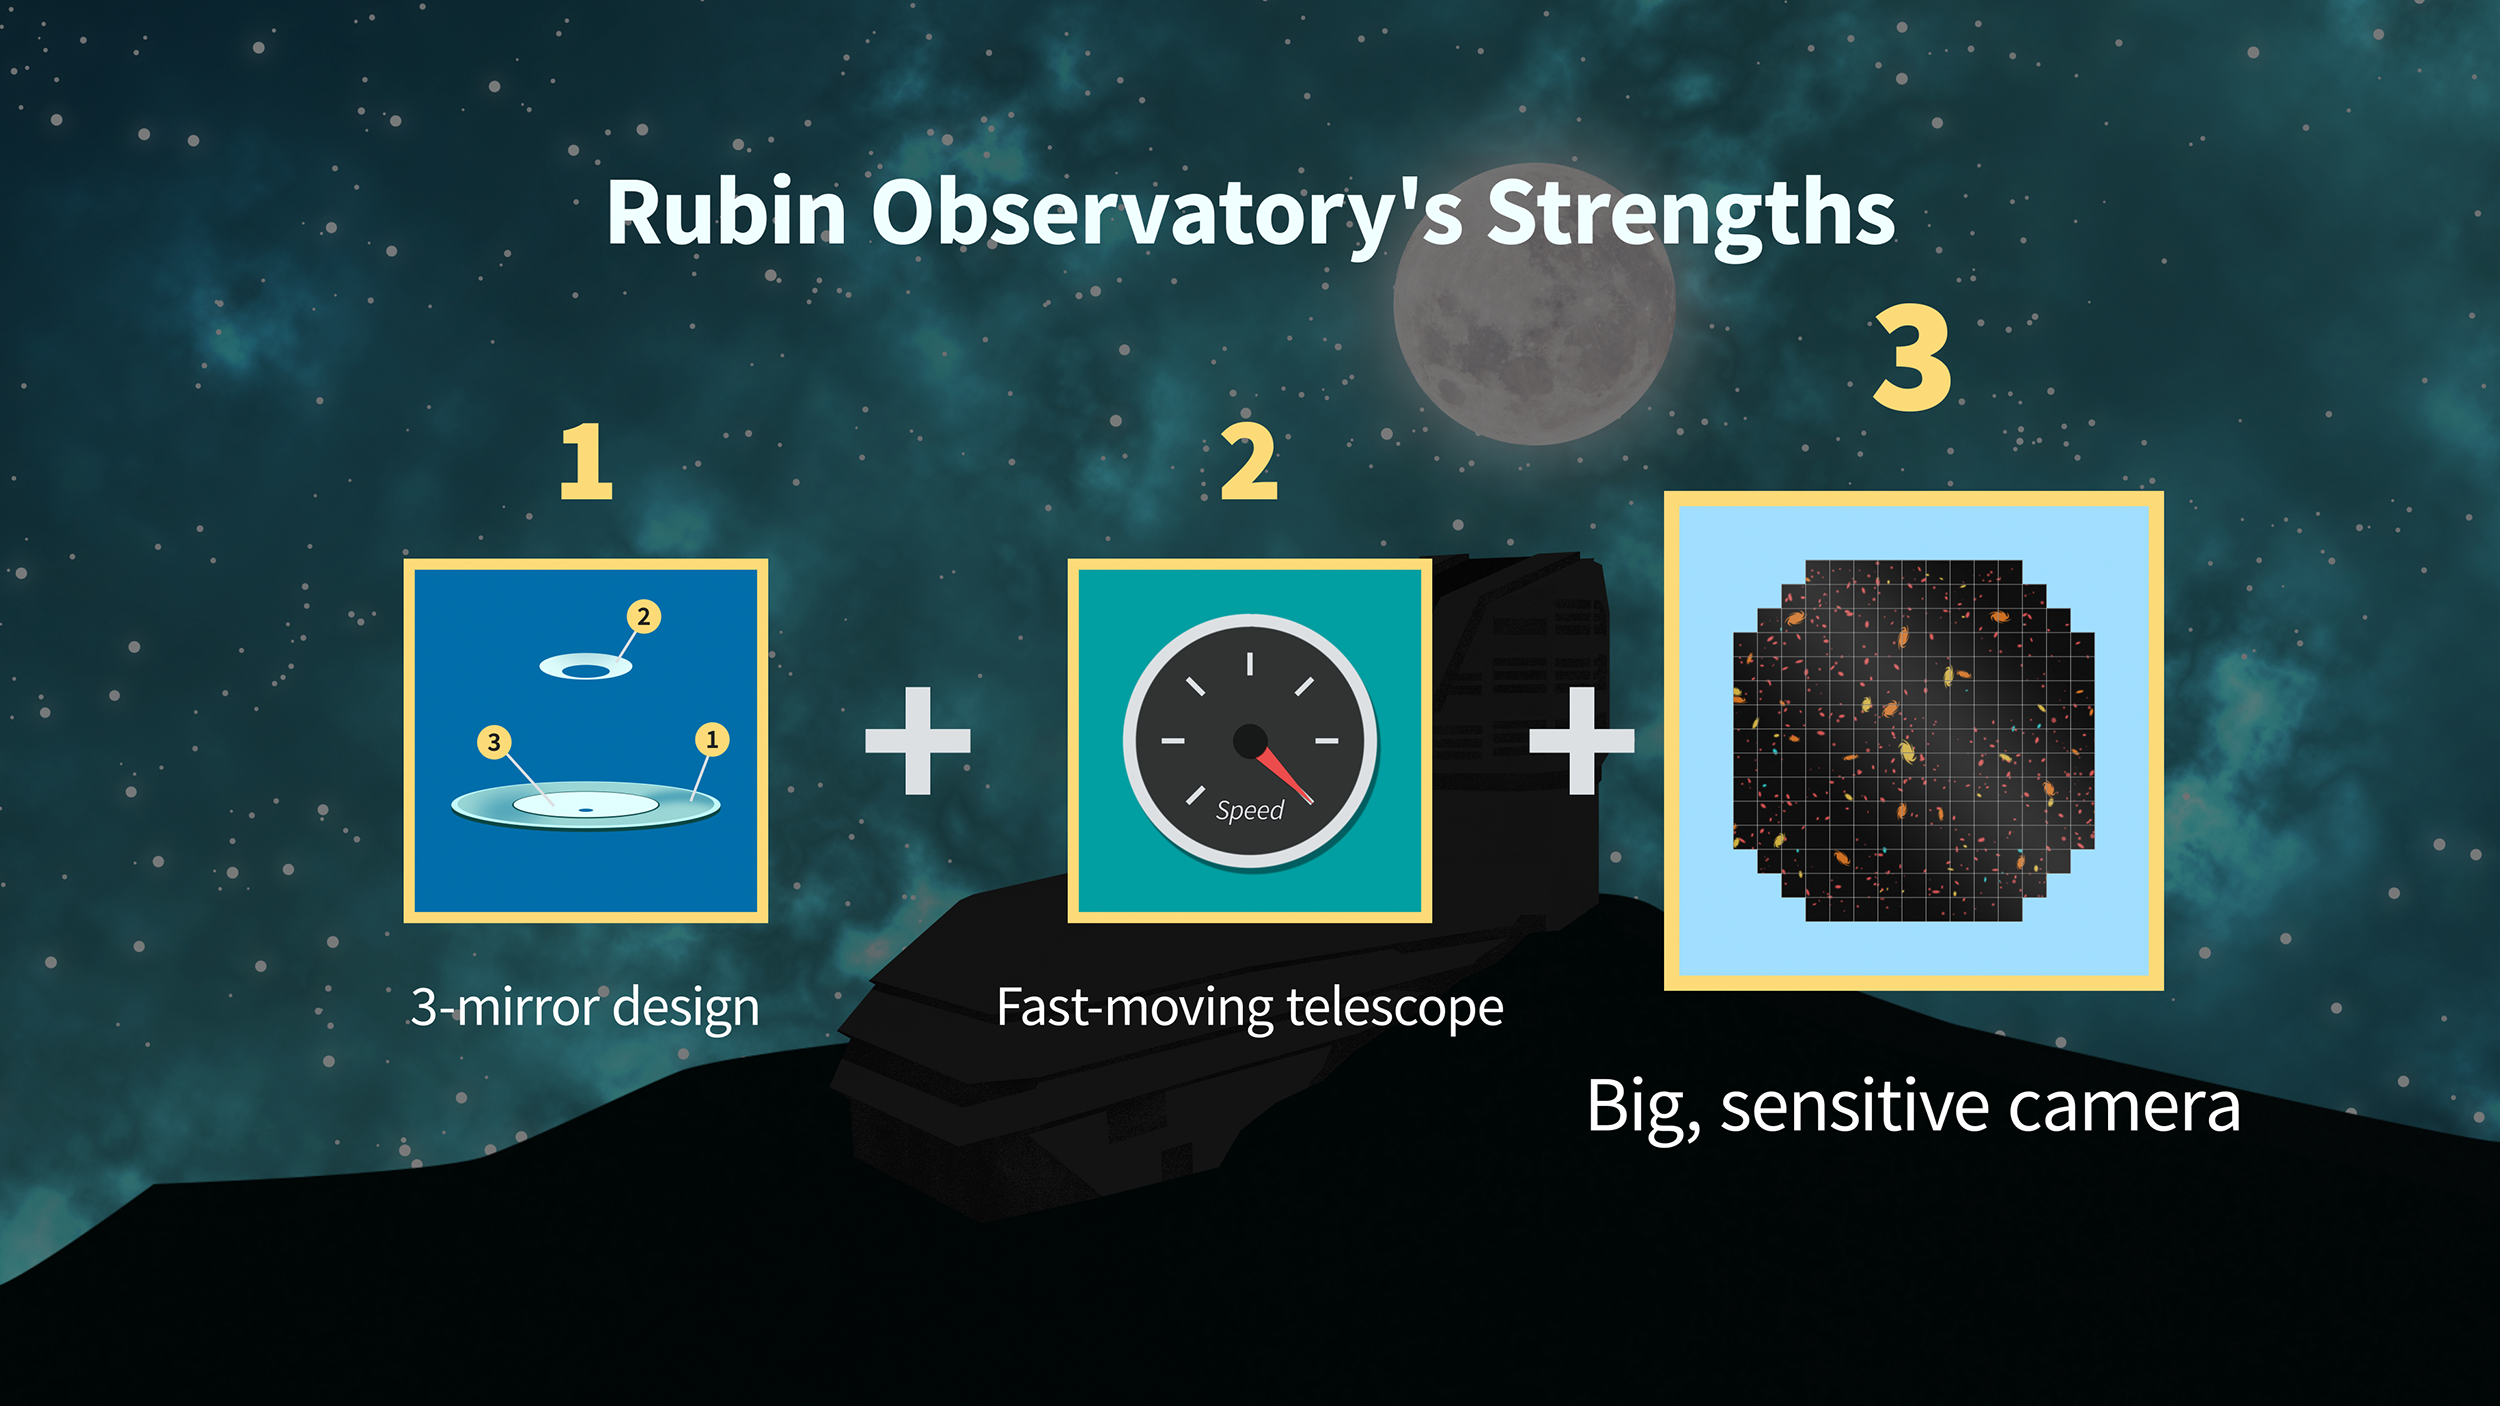

Rubin Strengths Graphic 3

Credit: RubinObs/NOIRLab/SLAC/NSF/DOE/AURA